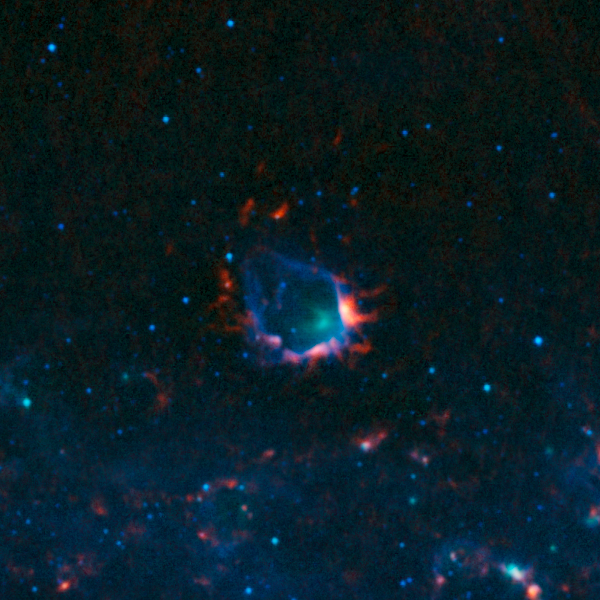

The RCW120 nebula

Colour-composite image of RCW120 as seen by the ATLASGAL survey. RCW 120 is a region where an expanding bubble of ionised gas about ten light-years across is causing the surrounding material to collapse into dense clumps that are the birthplaces of new stars.

In this image, the ATLASGAL submillimetre-wavelength data are shown in red, overlaid on a view of the region in infrared light, from the Midcourse Space Experiment (MSX) in green and blue.

Credit: ESO/APEX & MSX/IPAC/NASA